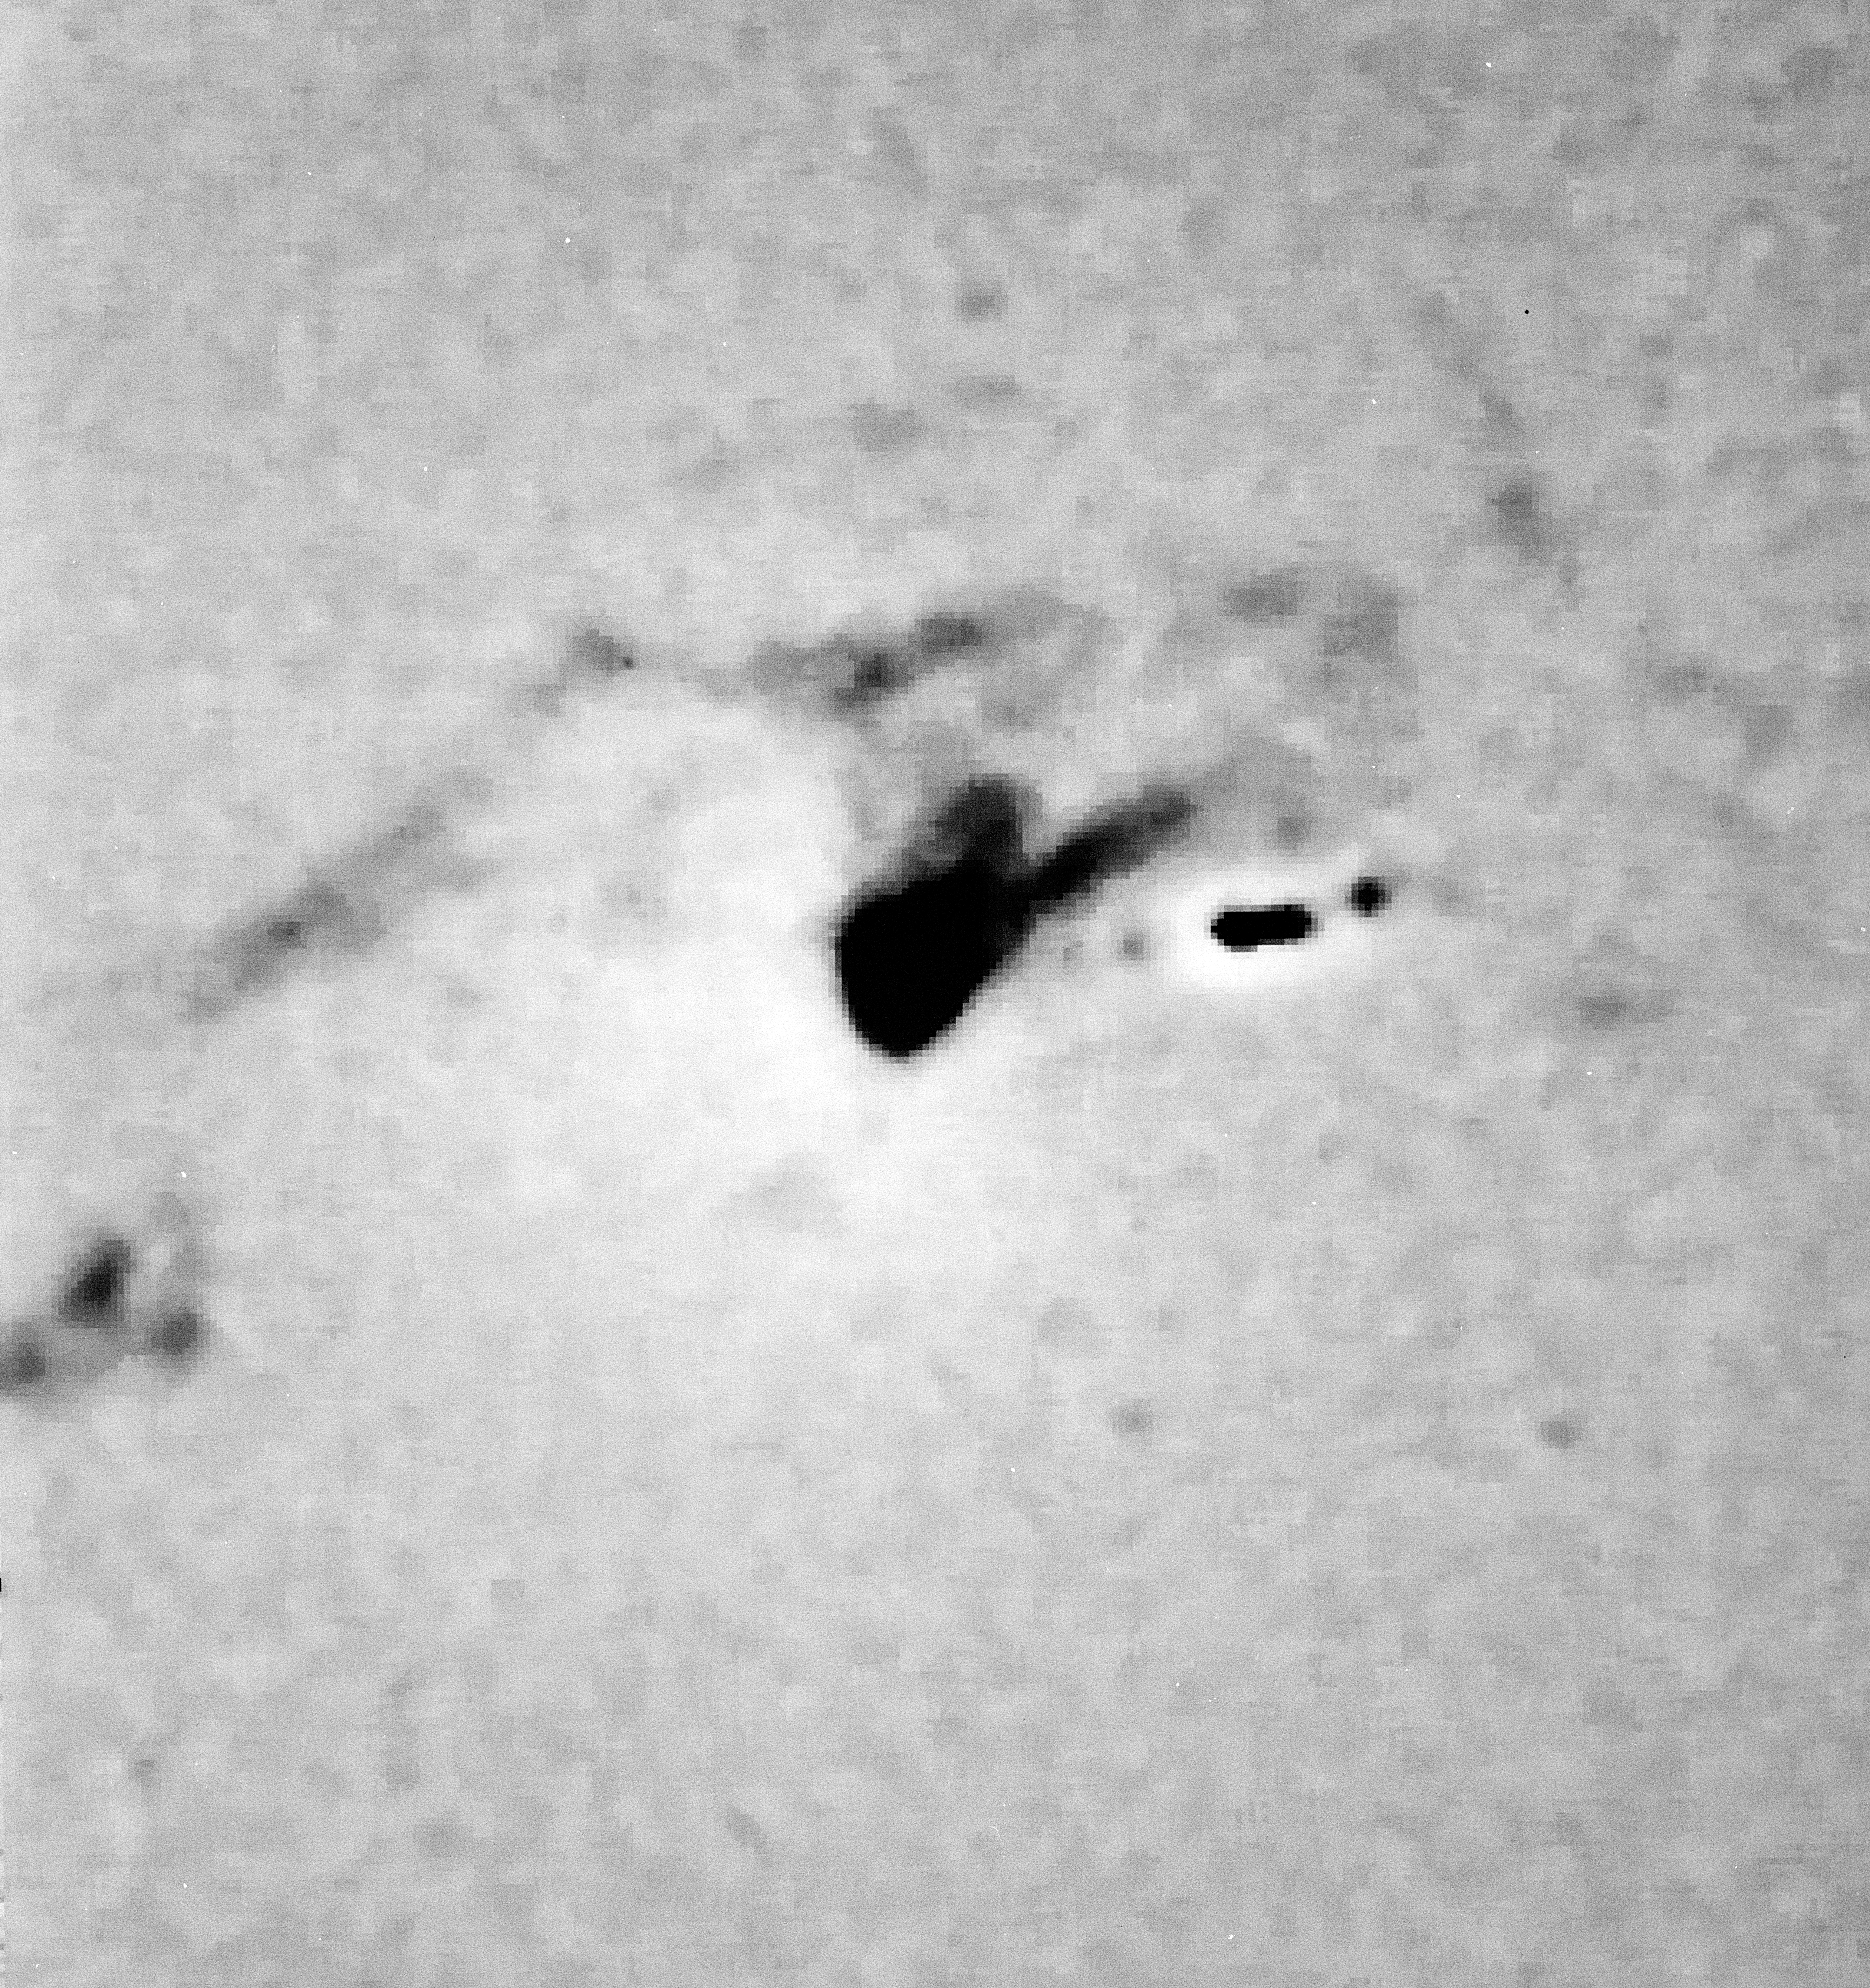

Detail in the galaxy M 87

A detail in the giant elliptical galaxy M 87, in the Virgo Cluster.

Credit: ESO